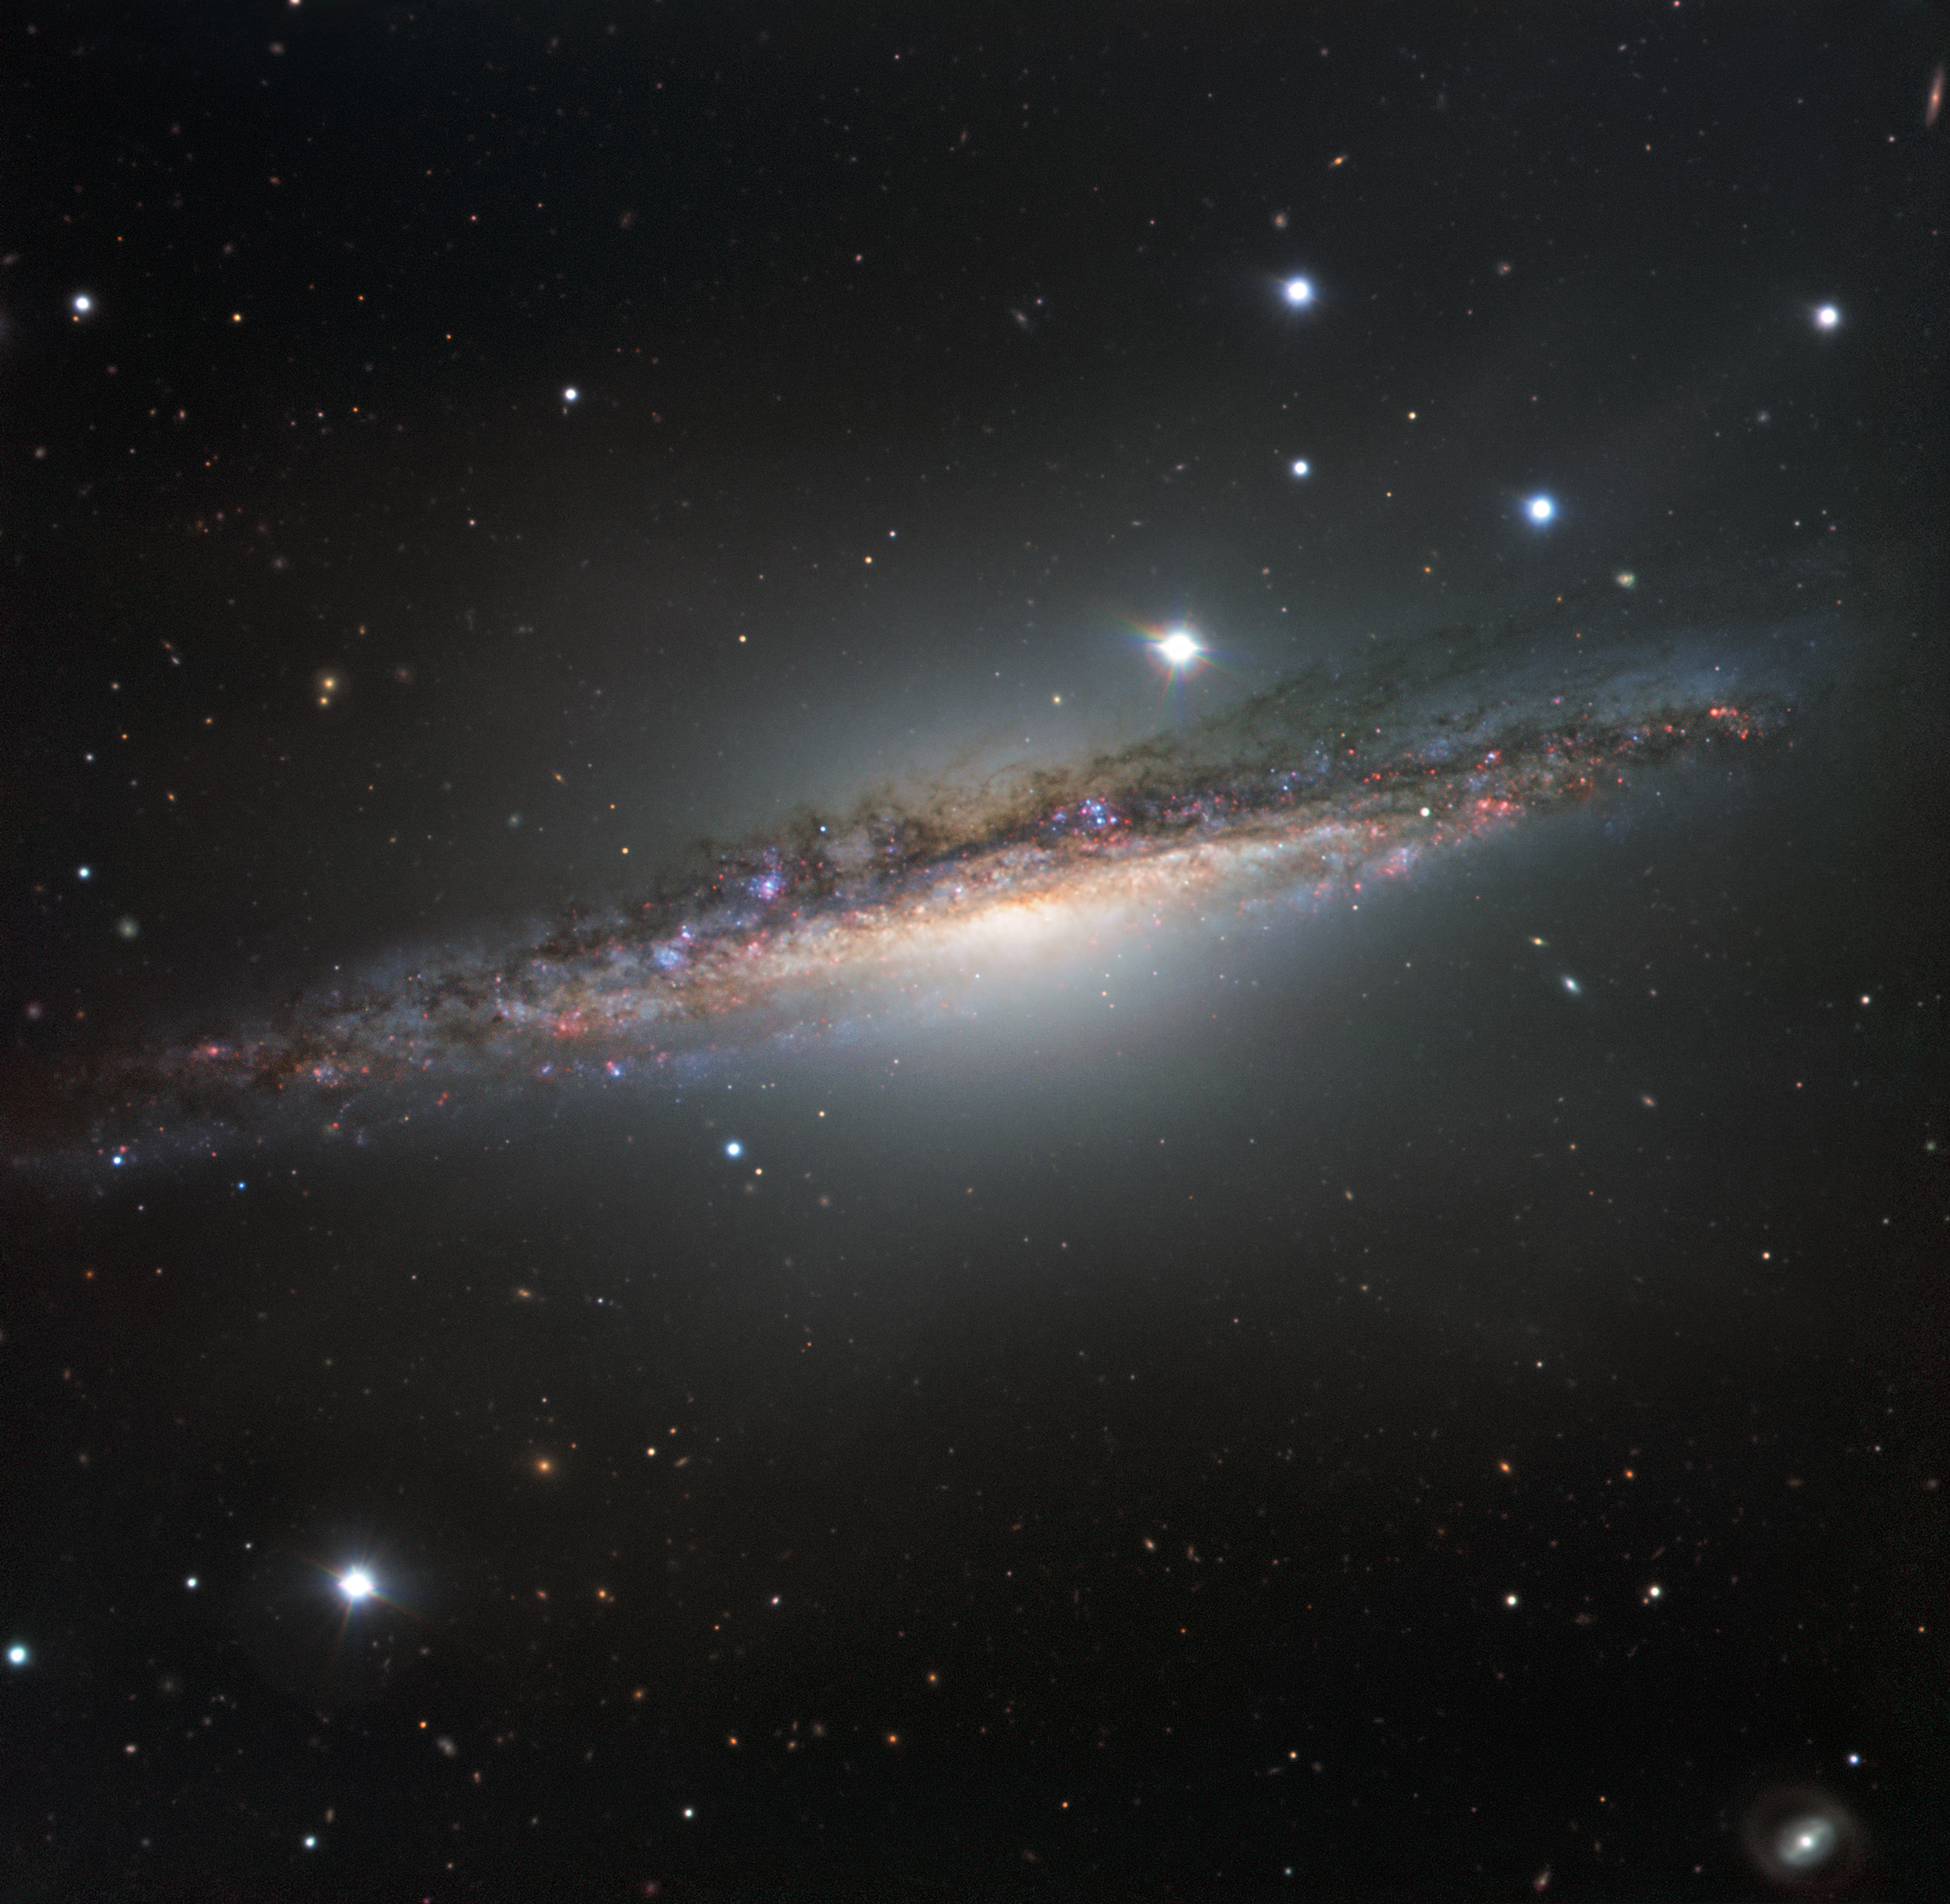

The edge-on galaxy NGC 1055

This colourful image from ESO’s Very Large Telescope shows NGC 1055 in the constellation of Cetus (The Sea Monster). This large galaxy is thought to be up to 15 percent larger in diameter than the Milky Way. NGC 1055 appears to lack the whirling arms characteristic of a spiral, as it is seen edge-on. However, it displays odd twists in its structure that were probably caused by an interaction with a large neighbouring galaxy.

Credit: ESO